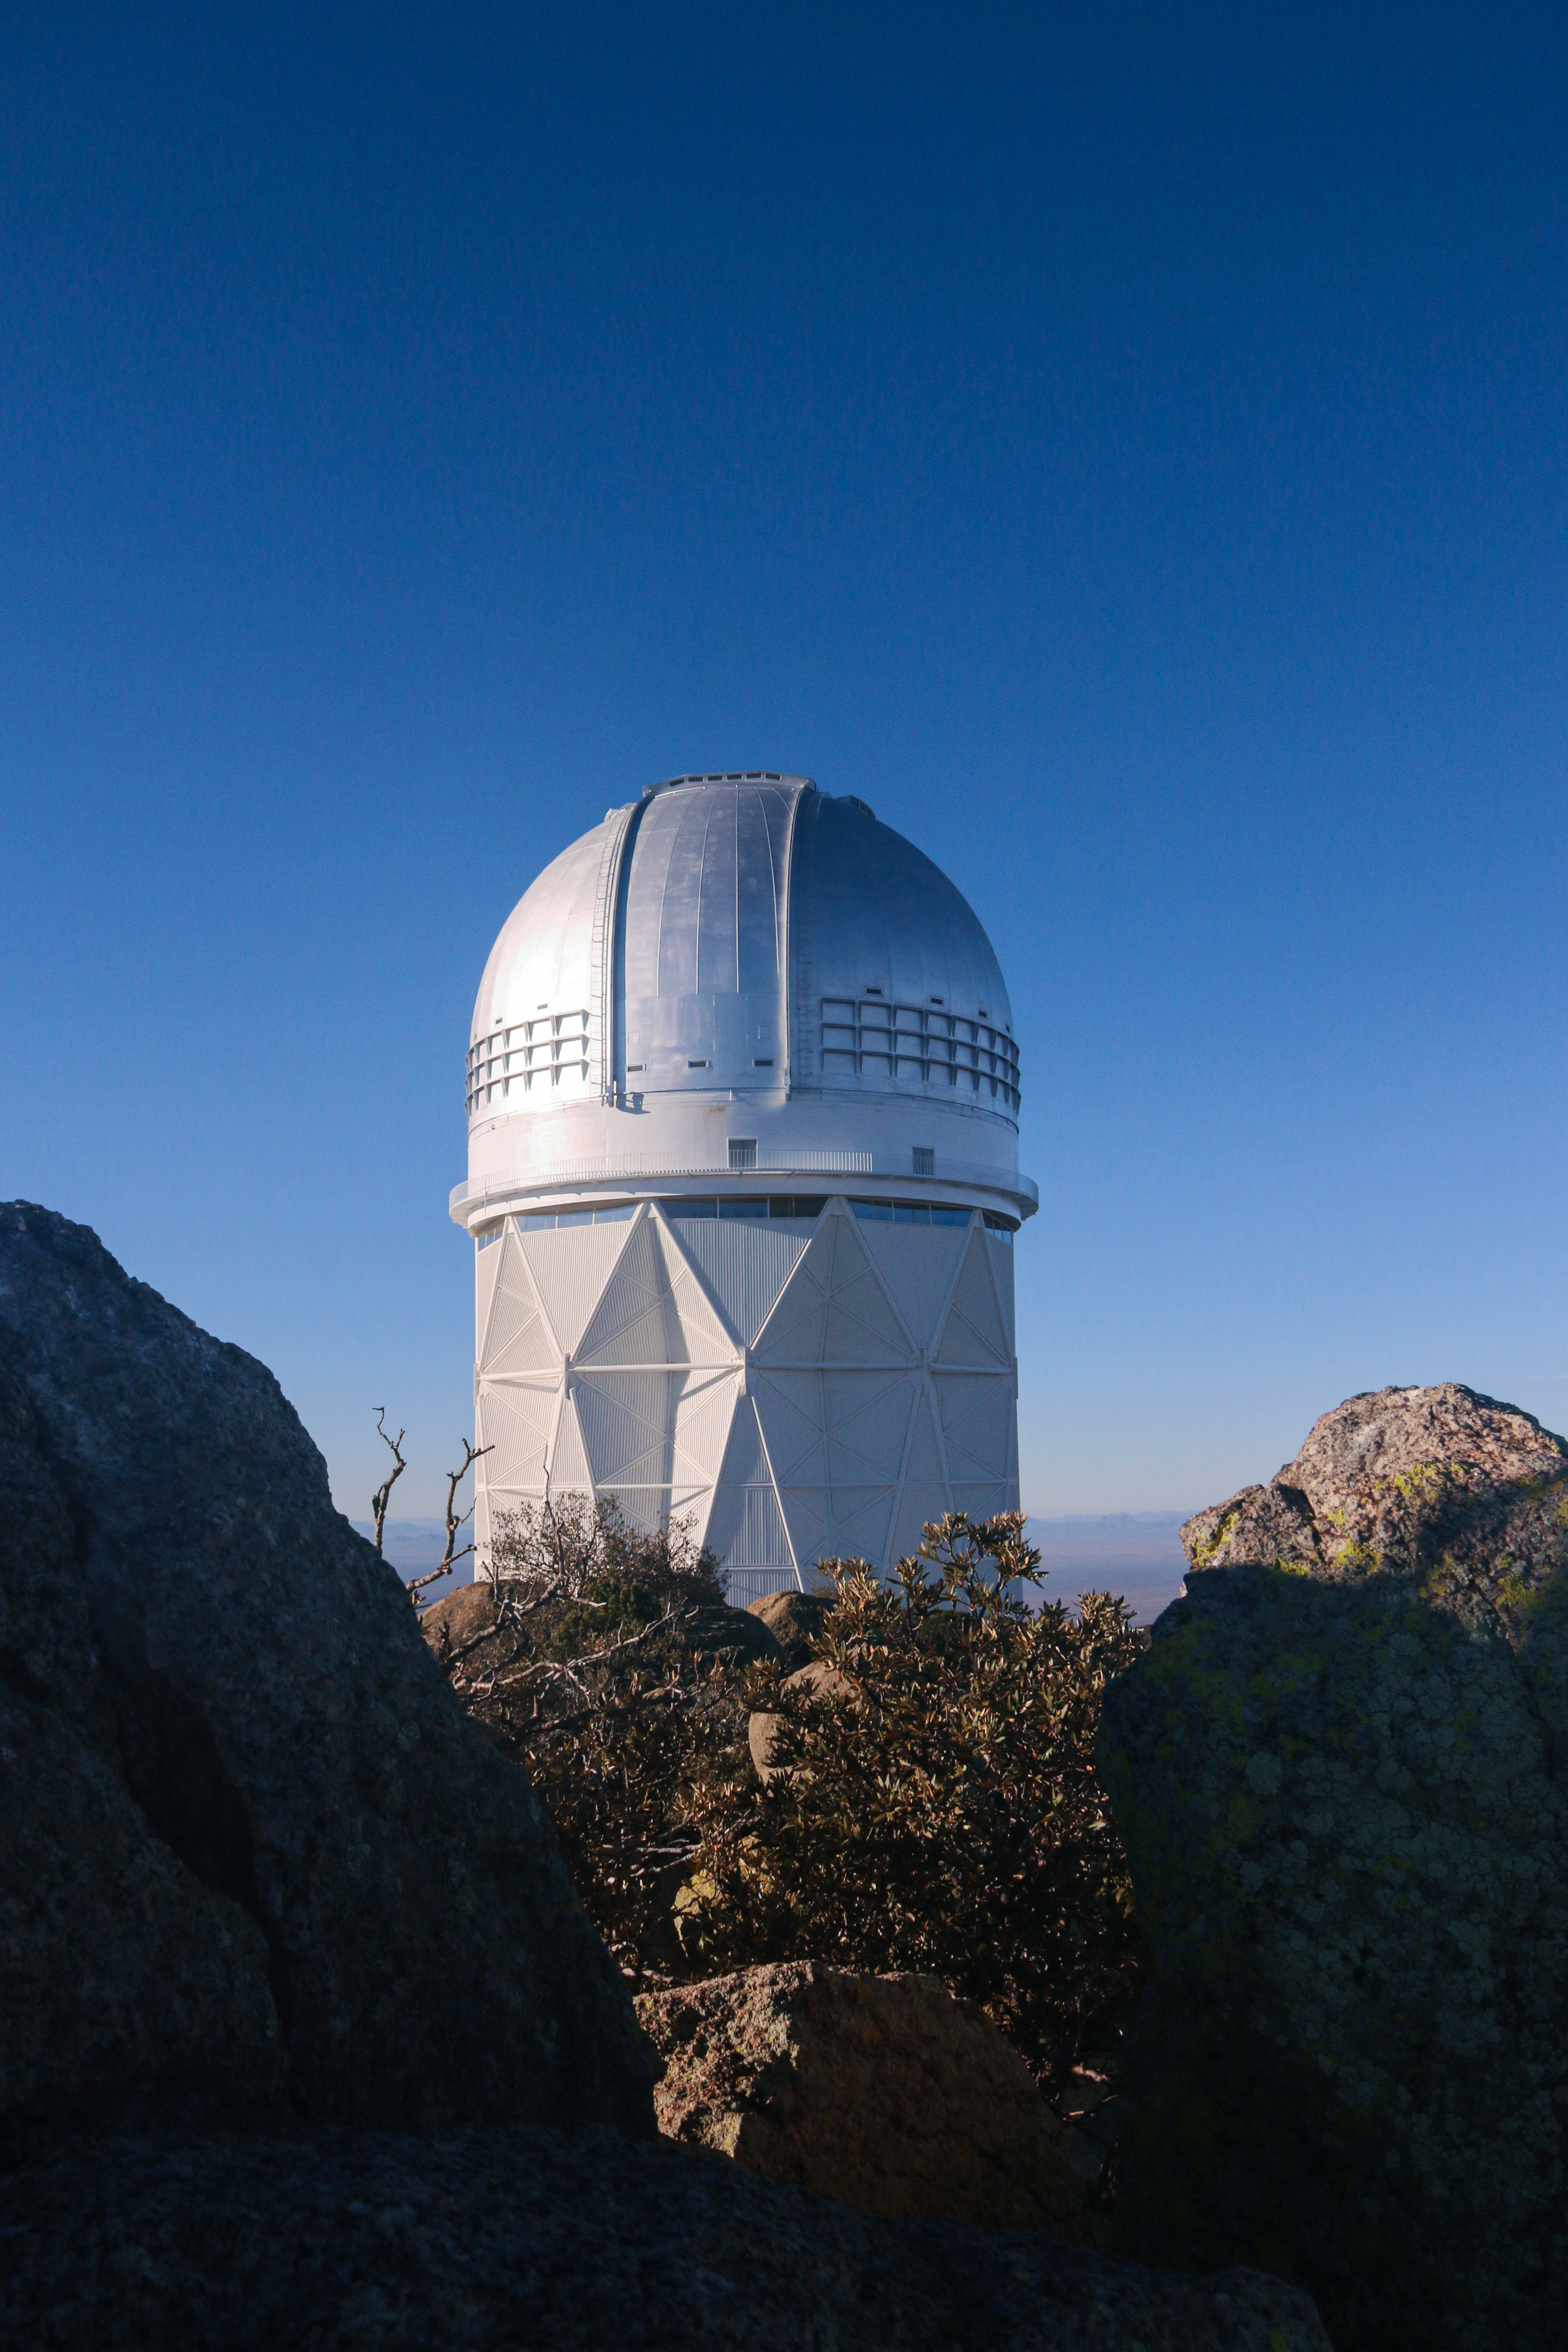

The Nicholas U. Mayall 4-meter Telescope

The Nicholas U. Mayall 4-meter Telescope at Kitt Peak National Observatory (KPNO).

Credit: KPNO/NOIRLab/NSF/AURA/P. Marenfeld